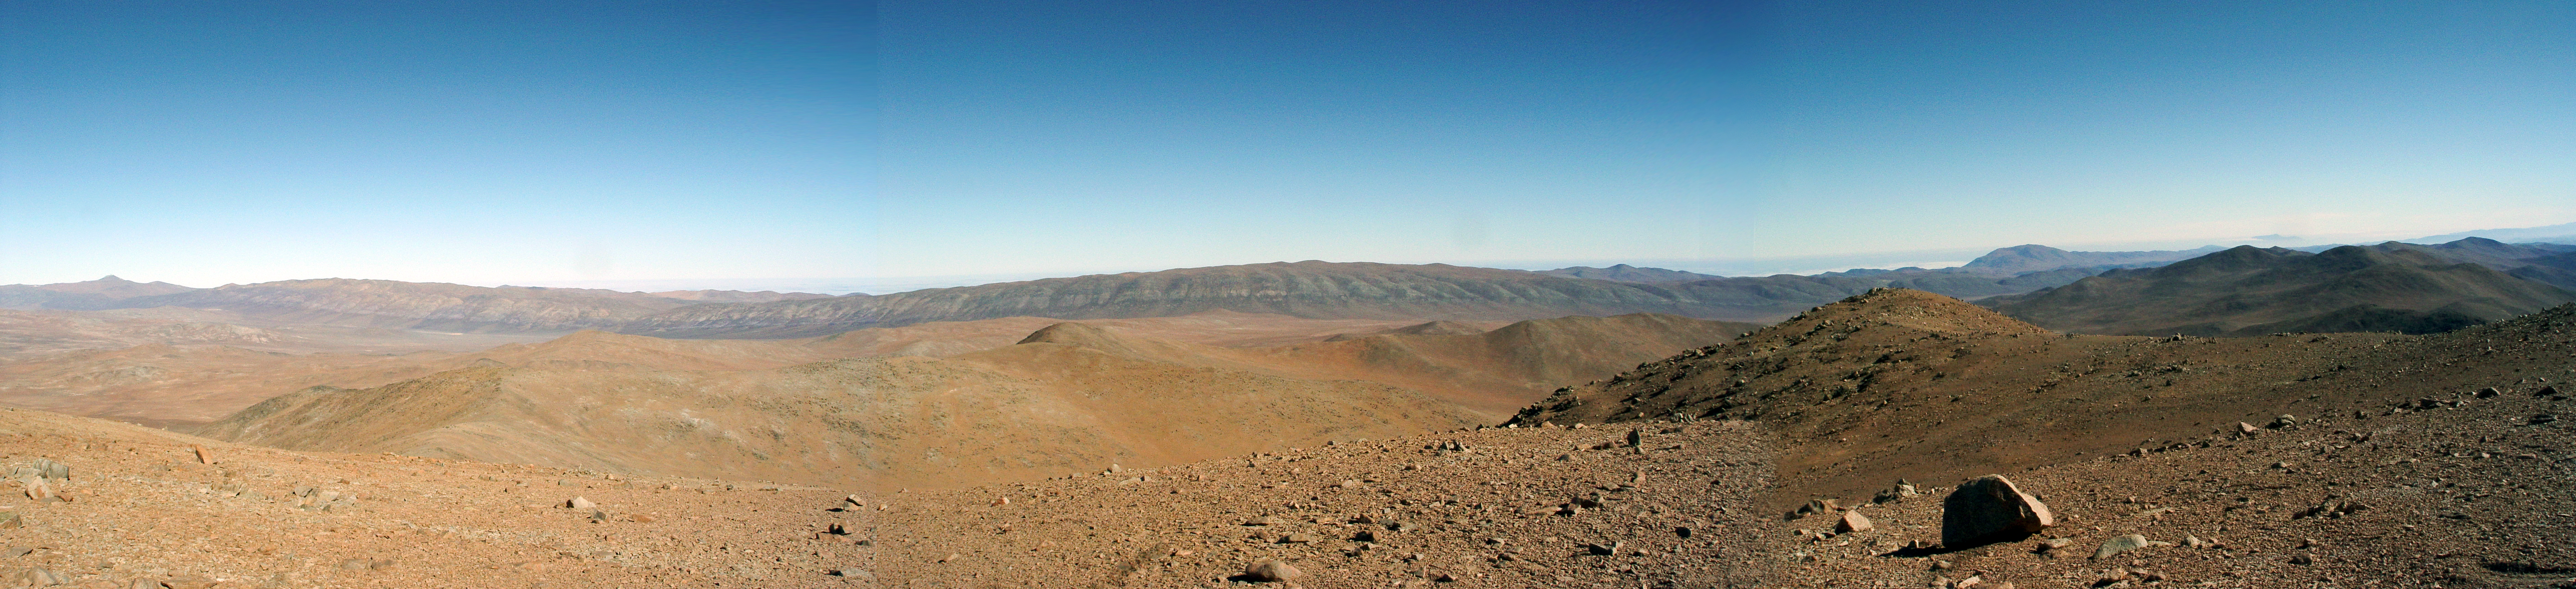

Panorama on Cerro Ventarrones, Chile

The ELT programme office has studied half a dozen potential sites for the future ELT observatory. Various aspects need to be considered in the site selection process. Parameters taken into account are not restricted to 'sky quality', but include more general scientific aspects, as well as parameters essential for construction and operations (e.g. accessibility, water and power supply, political stability etc.).

The above panorama was taken from Cerro Ventarones, a site in the Atacama Desert in Chile. Ventarones was on the ELT Site Selection Advisory Committee's final short list for the recommended site.

Credit: ESO